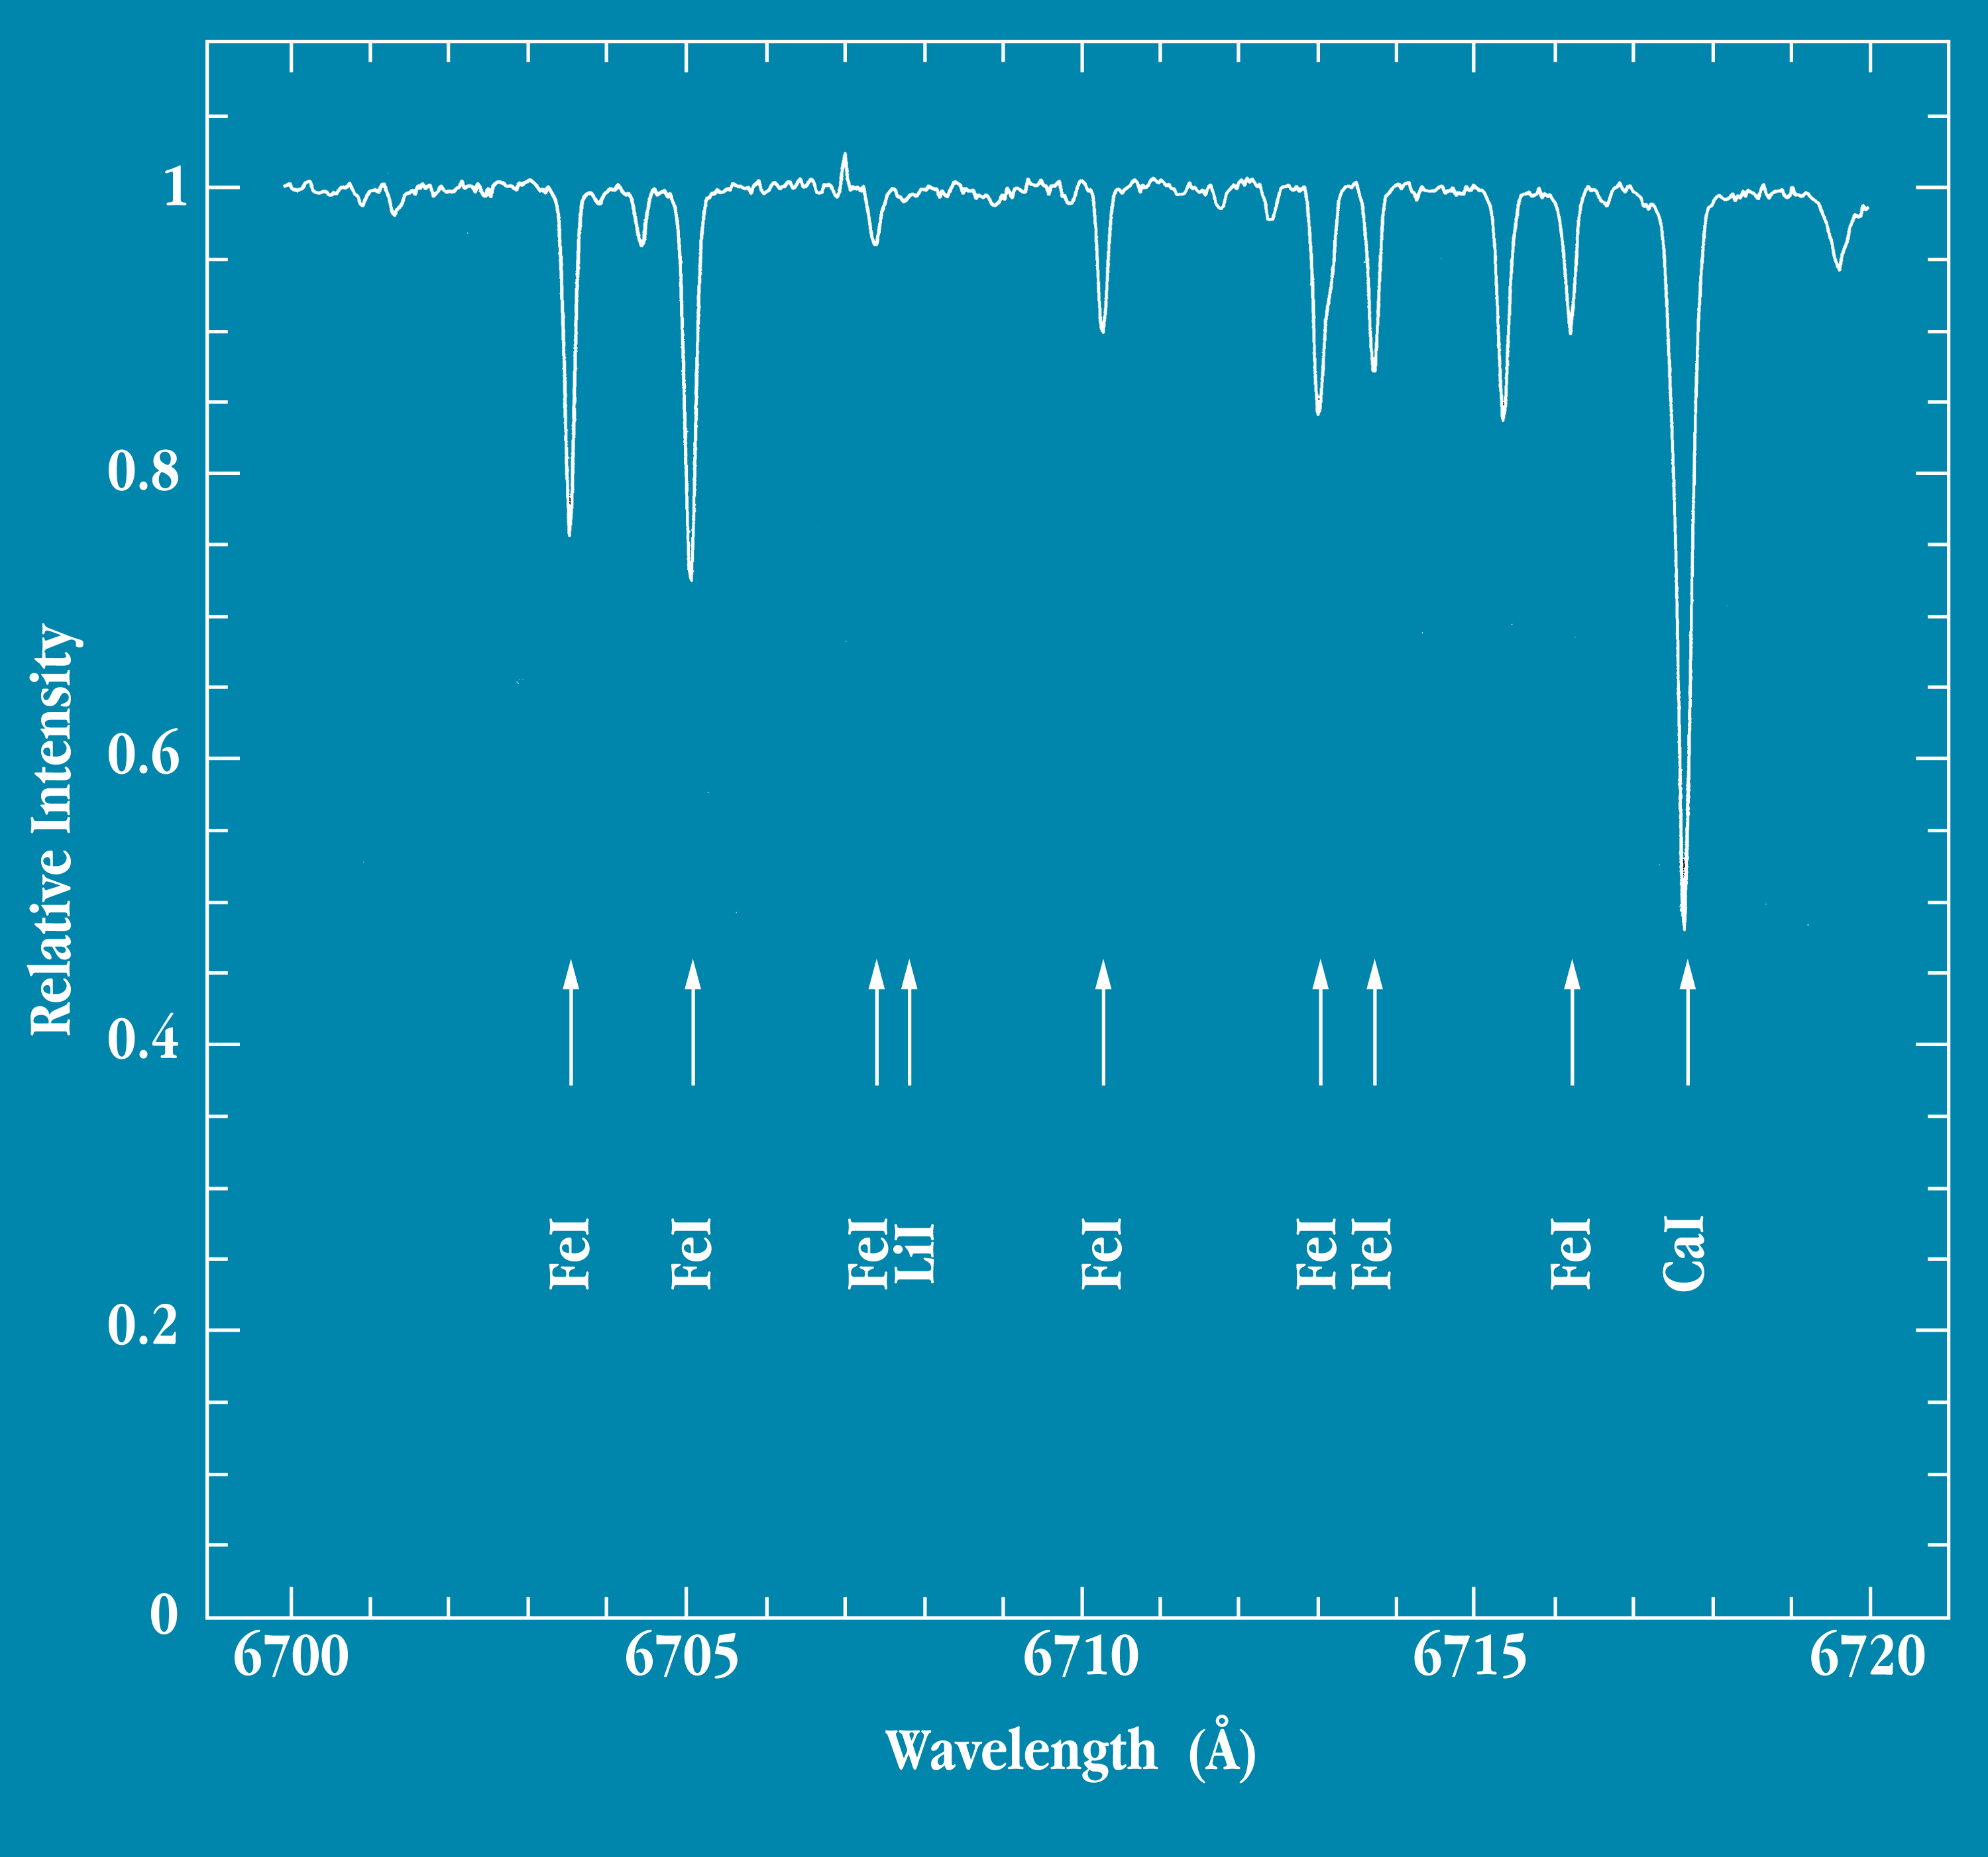

UVES spectrum of the Sun

The image shows a tracing of a small part of the test spectrum of the Sun, taken by UVES in the Laboratory in Garching on October 19, 1998. The dips correspond to absorption caused by particular elements in the solar atmosphere, as indicated.

Credit: ESO